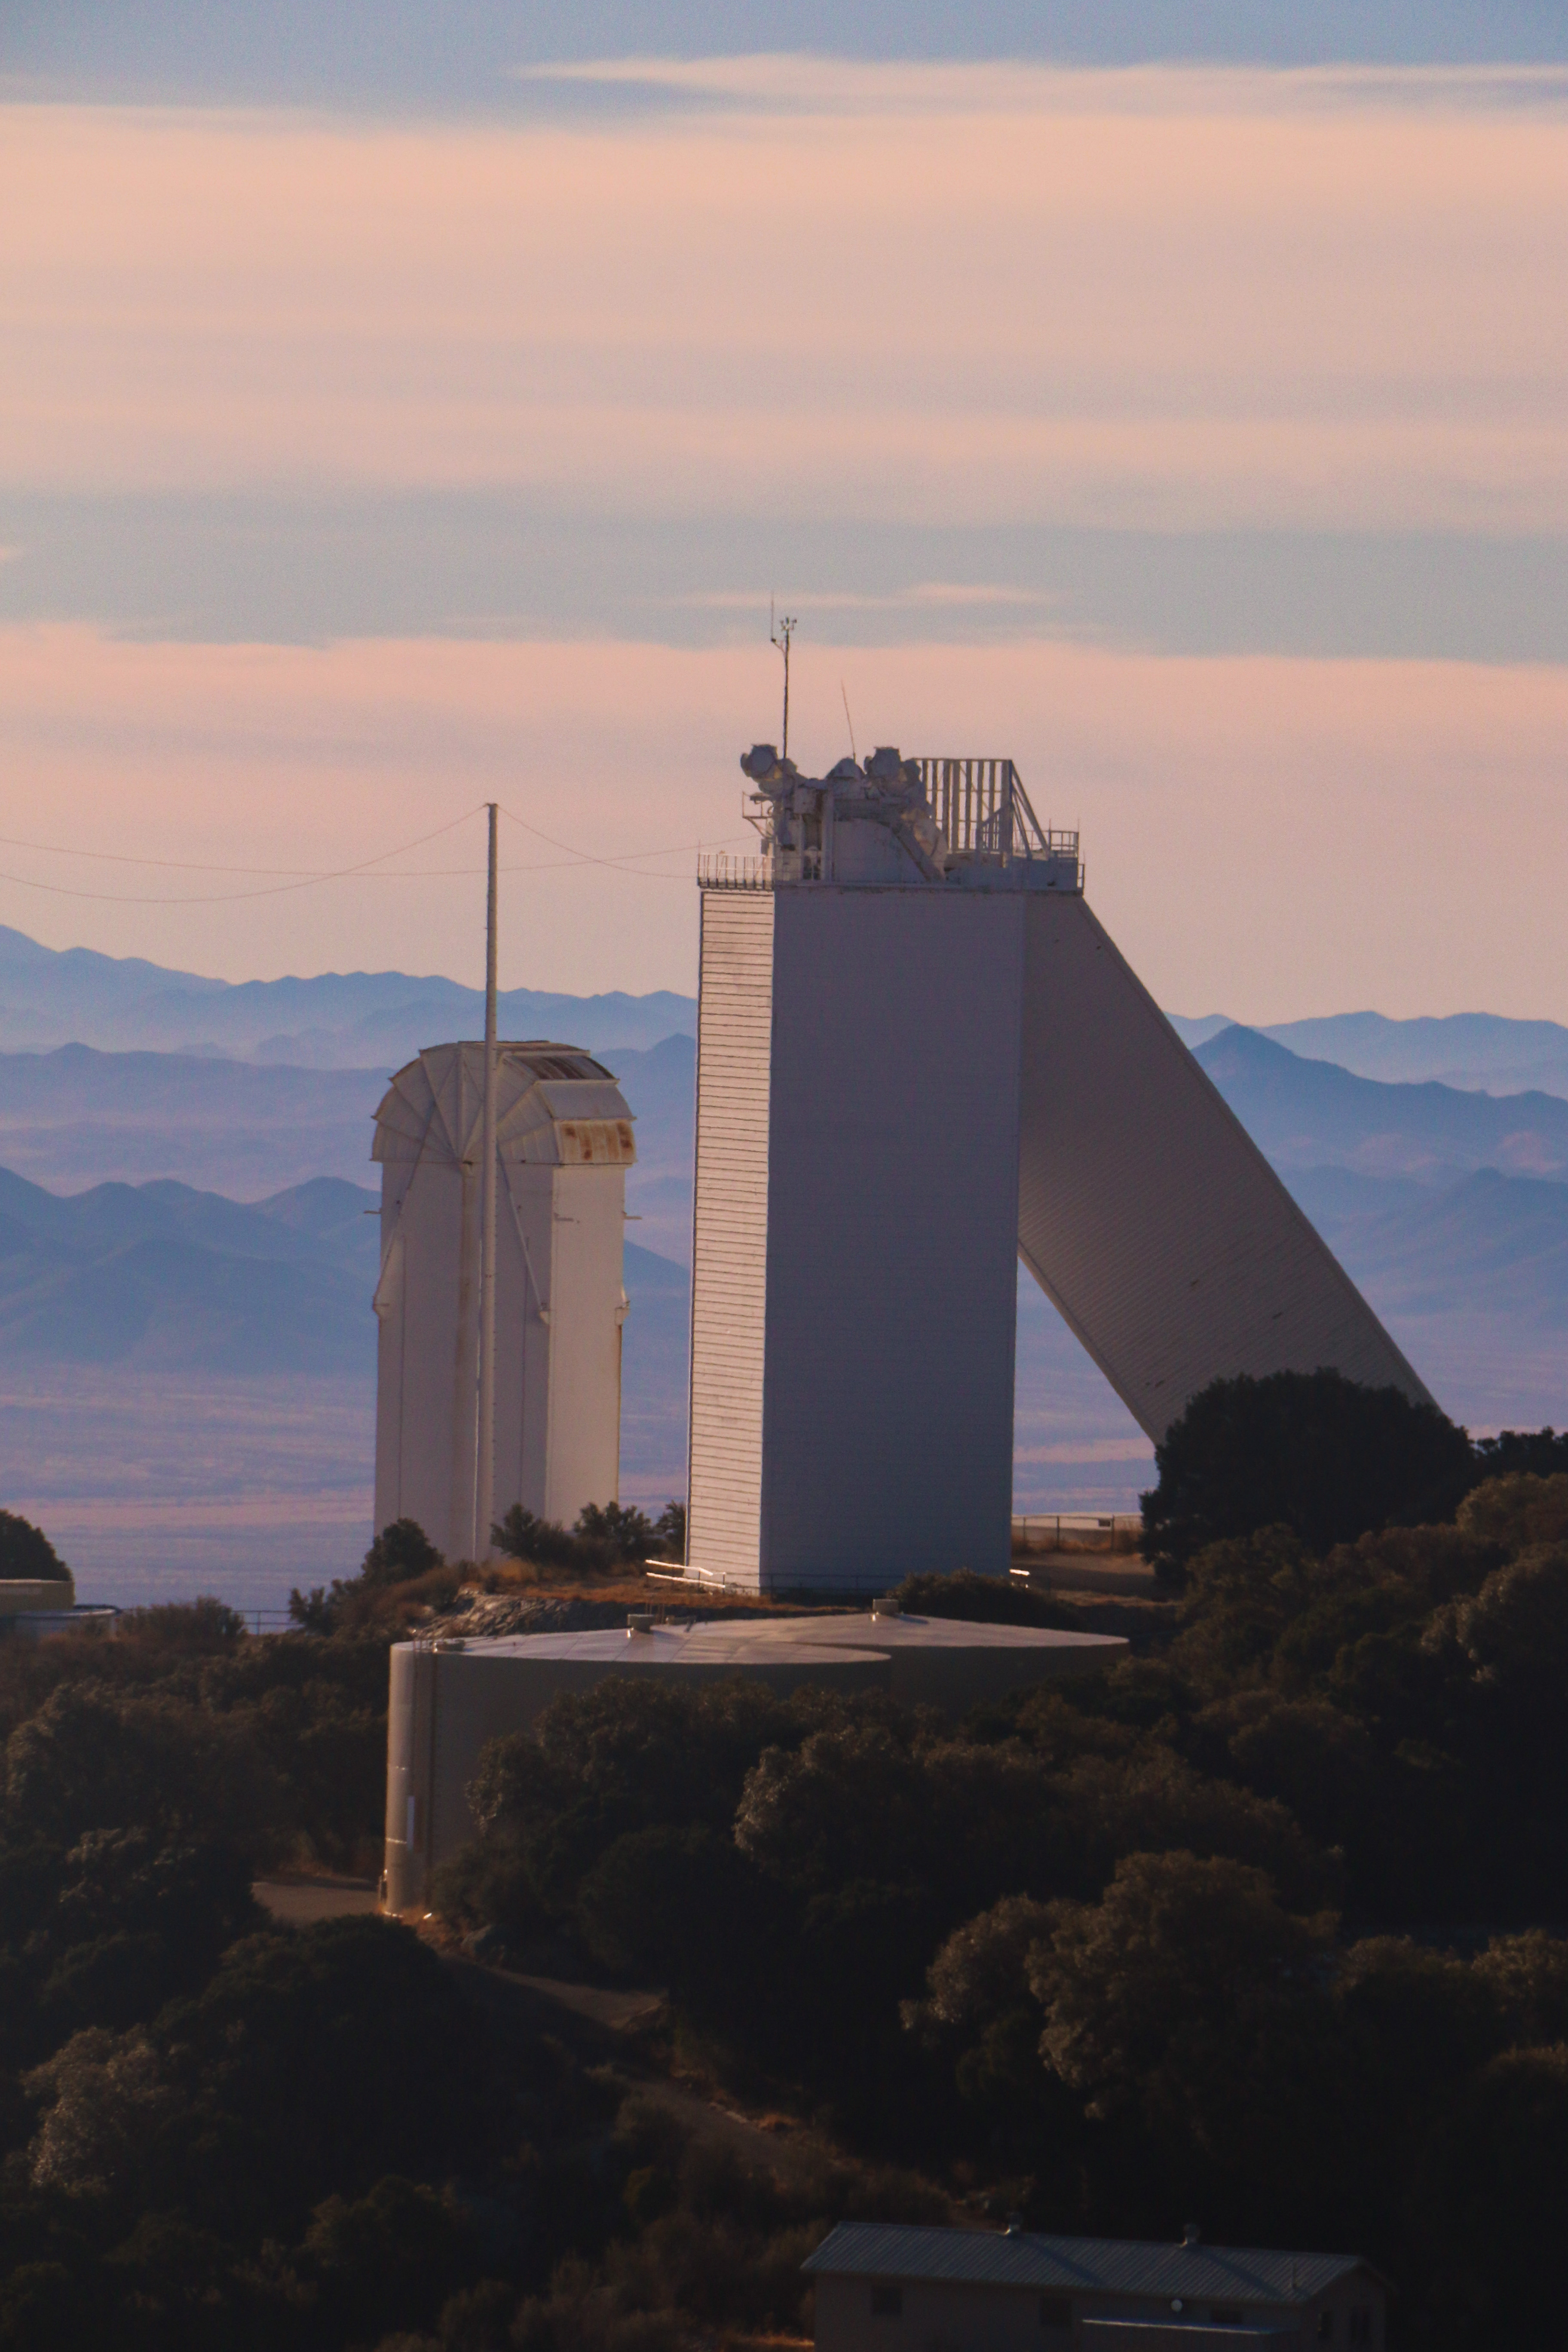

McMath-Pierce Solar Telescope

The McMath-Pierce Solar Telescope.

Credit: KPNO/NOIRLab/NSF/AURA/P. Marenfeld